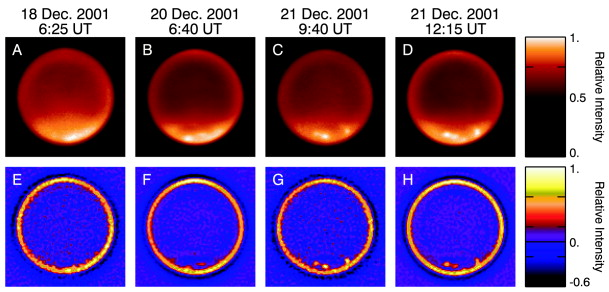

Keck II adaptive optics images of the clouds on Titan

Keck II adaptive optics images of the clouds on Titan during December 18-21, 2001. A special filter probing the troposphere was employed. Cloud activity in the south of the moon increased from December 18 (a, e) to December 21 (c, g) and (d, h). The bottom row of images is the result of a wavelet transform of the images.

Credit: International Gemini Observatory/NOIRLab/NSF/AURA